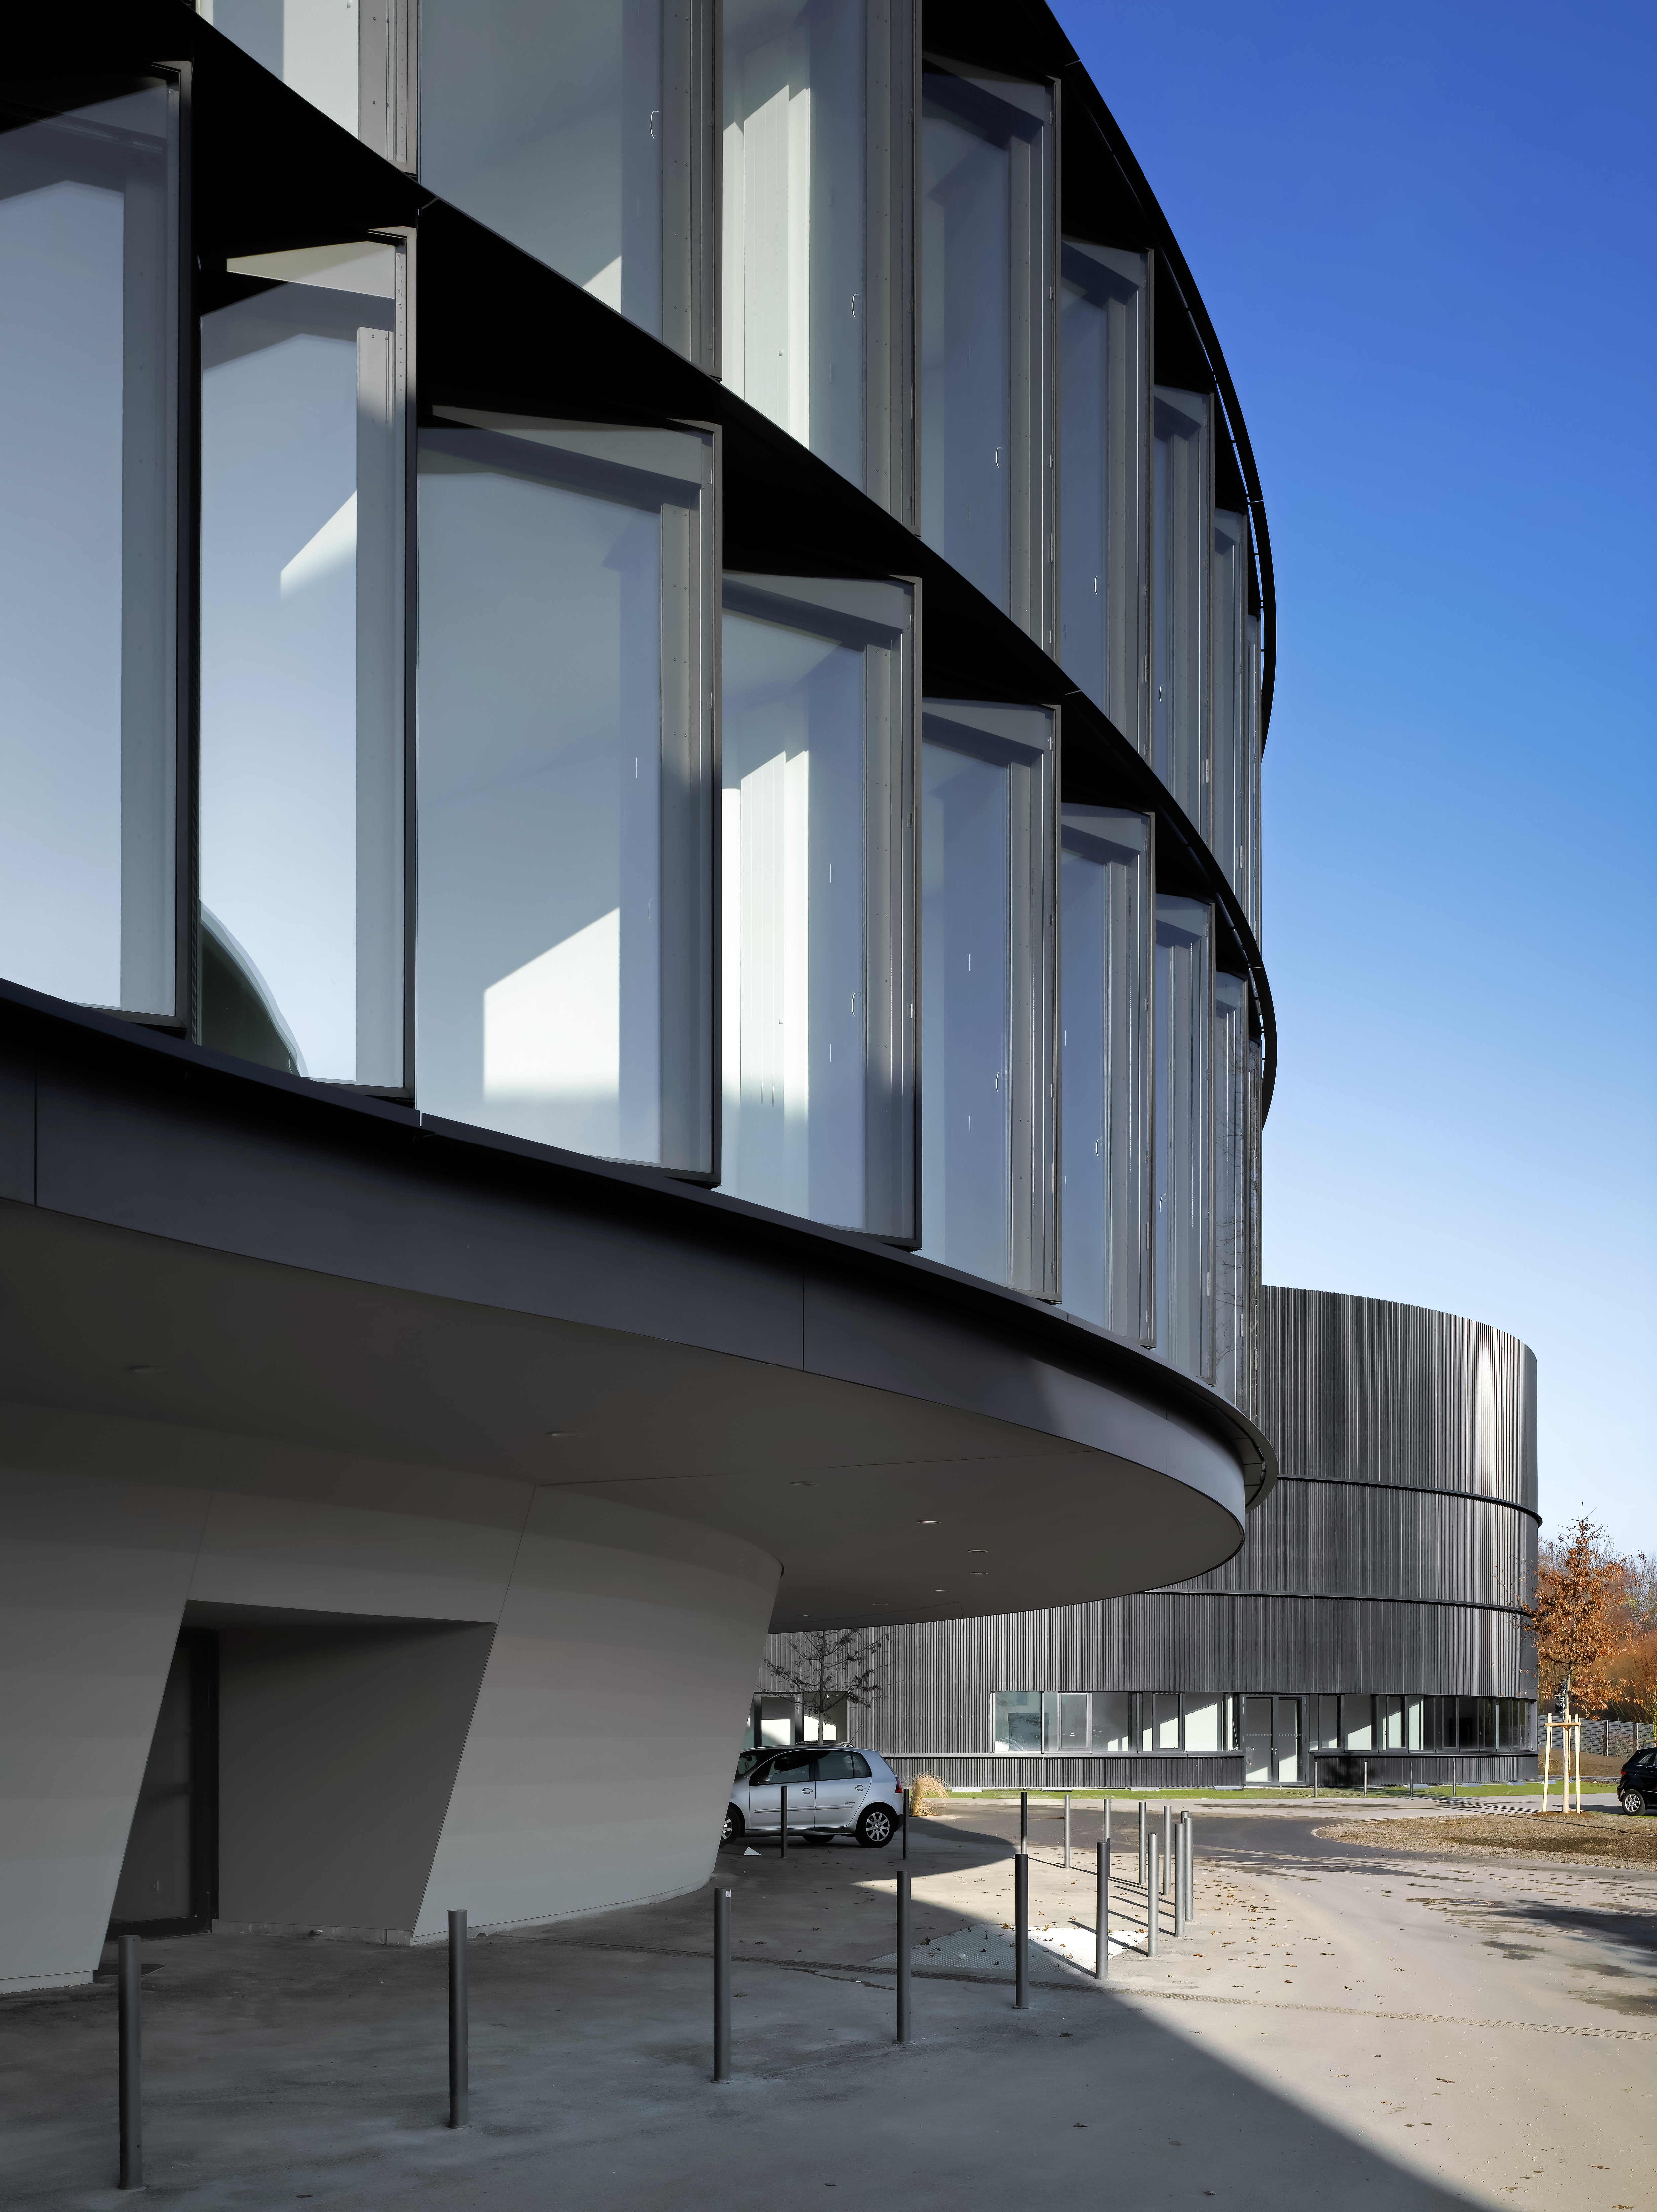

A view of the ESO Headquarters Extension

This view shows a part of the ESO Headquarters Extension building.

Credit: Roland Halbe/ESO